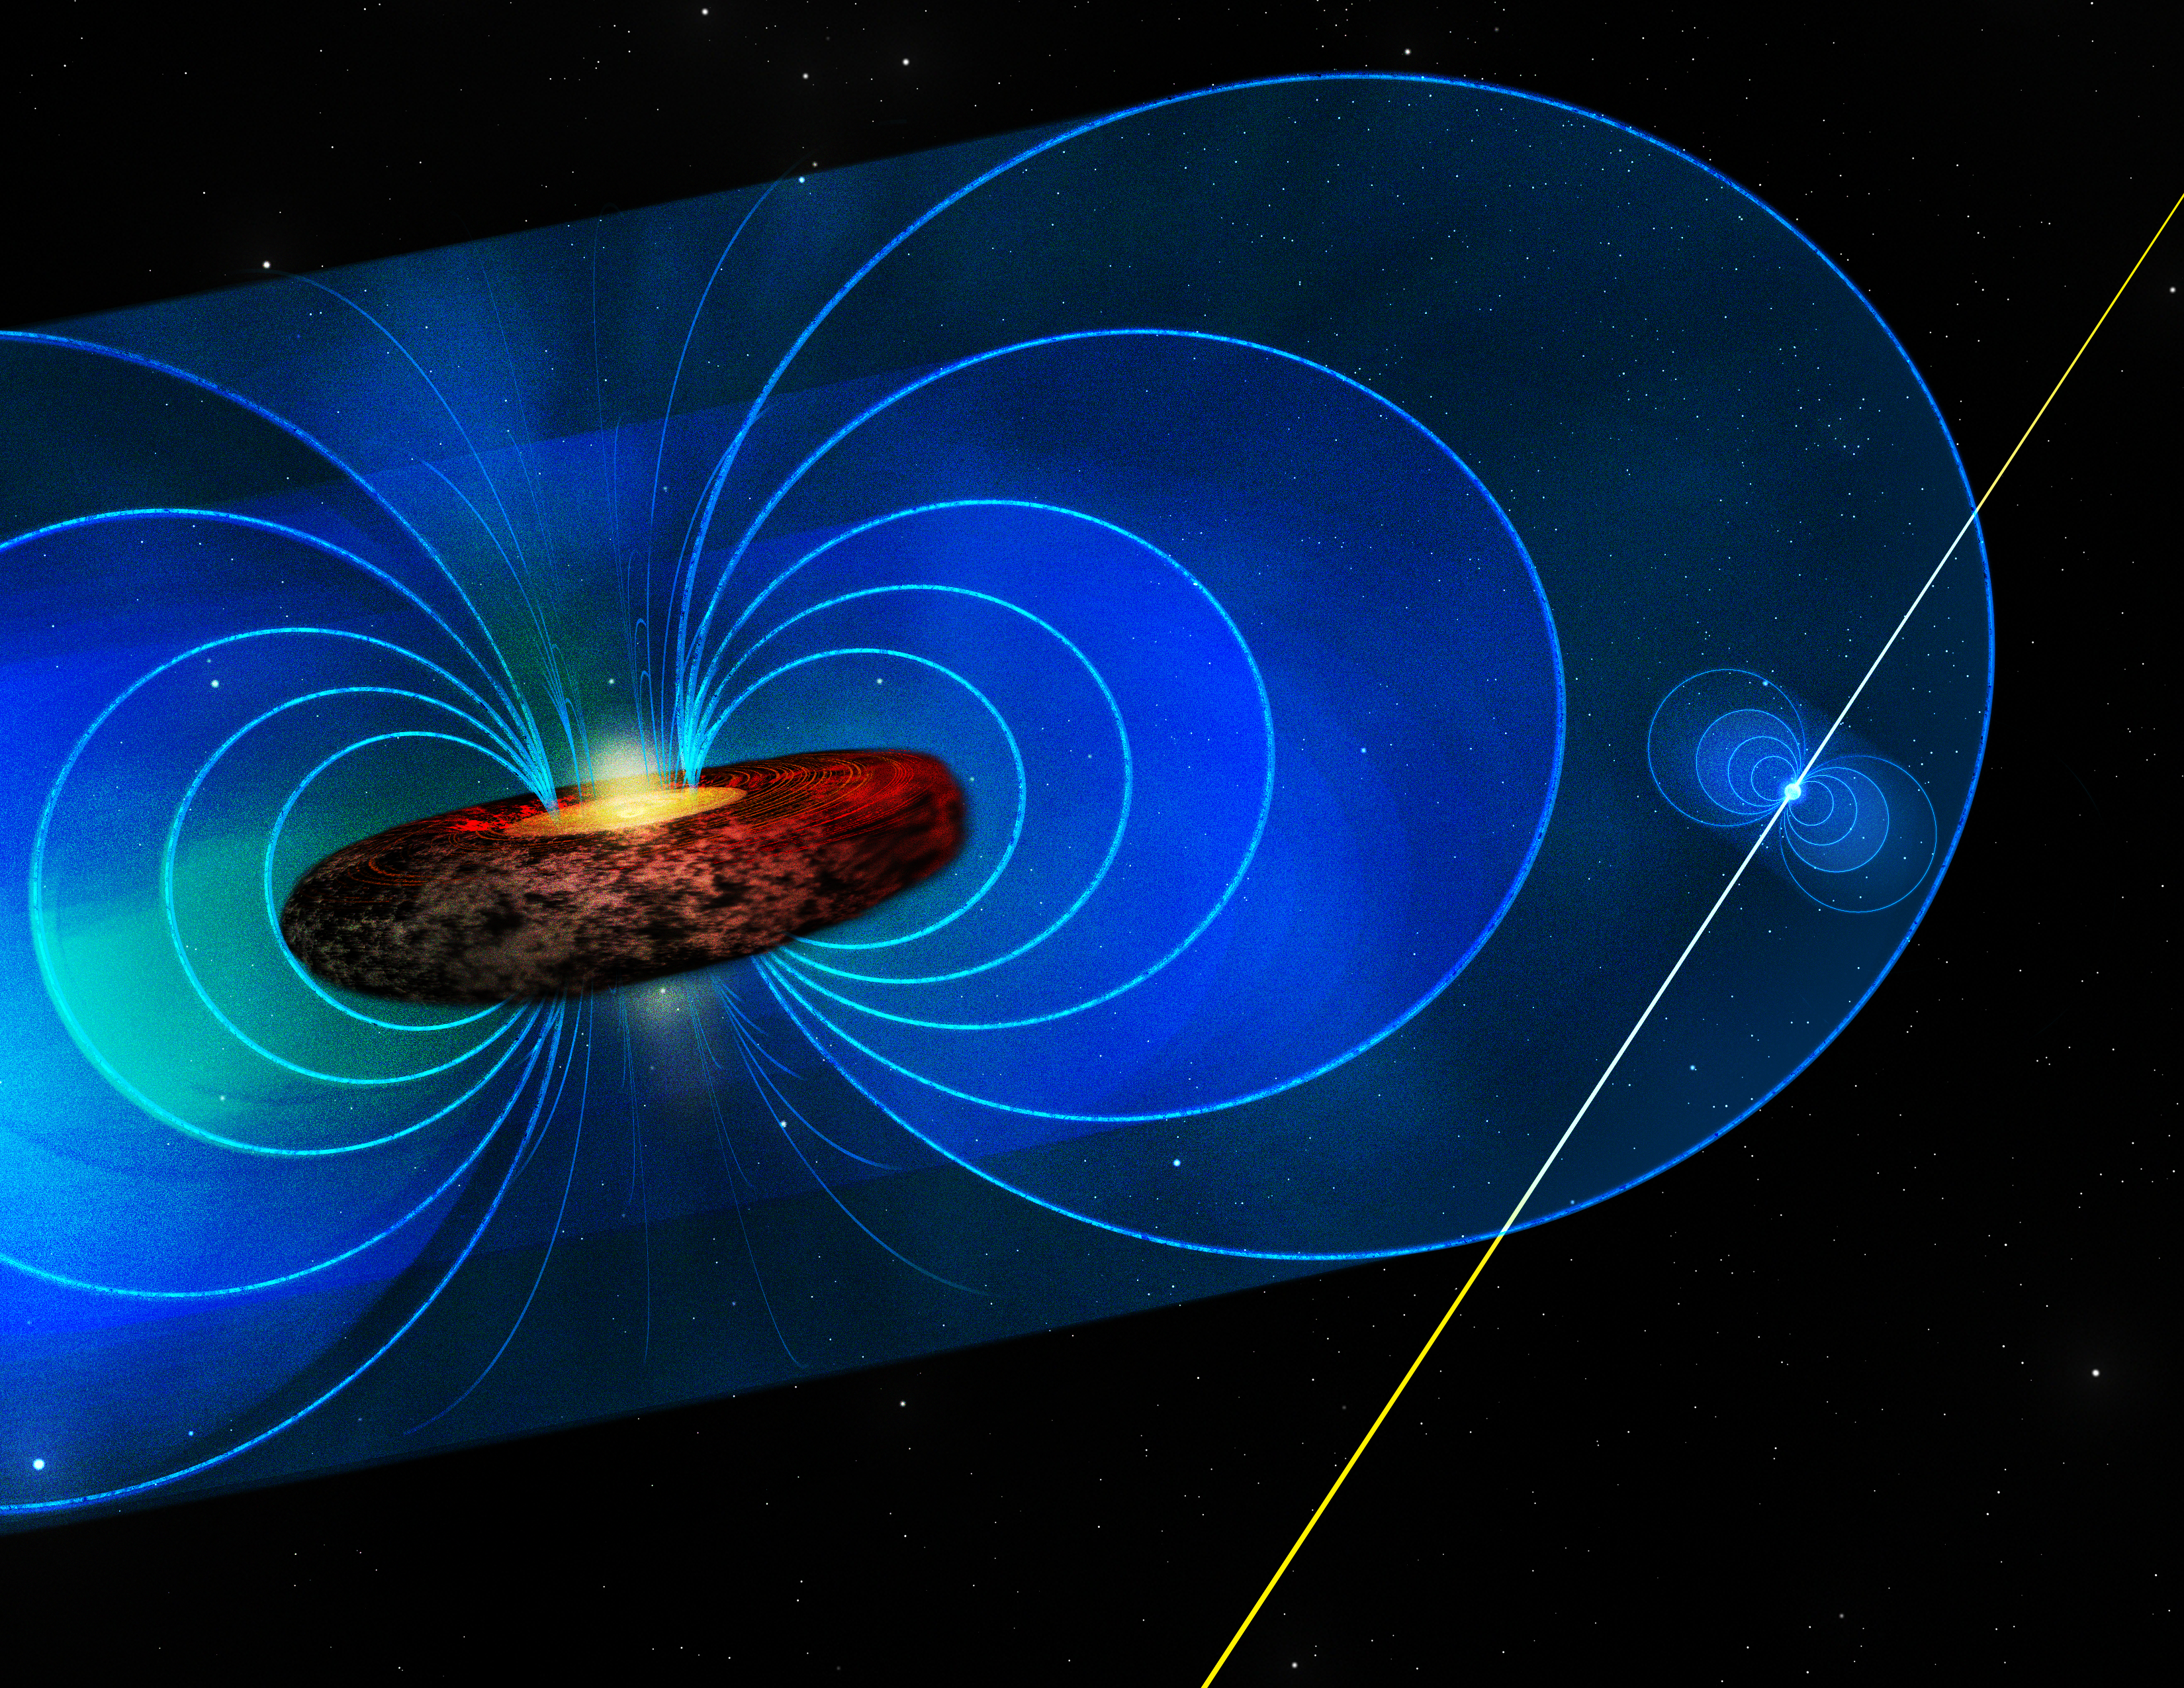

Measuring a Magnetic Field

In this artist's illustration, the black hole at the center of our Milky Way Galaxy has an intense magnetic field around it. We know it's intense, because a pulsar was discovered inside the field. Like a buoy bouncing on the waves, the pulsar's pulse twisted in this field. The amount of twist helped gauge the strength of the field and hence the power of the black hole's environment.

Credit: Bill Saxton (NRAO/AUI/NSF)